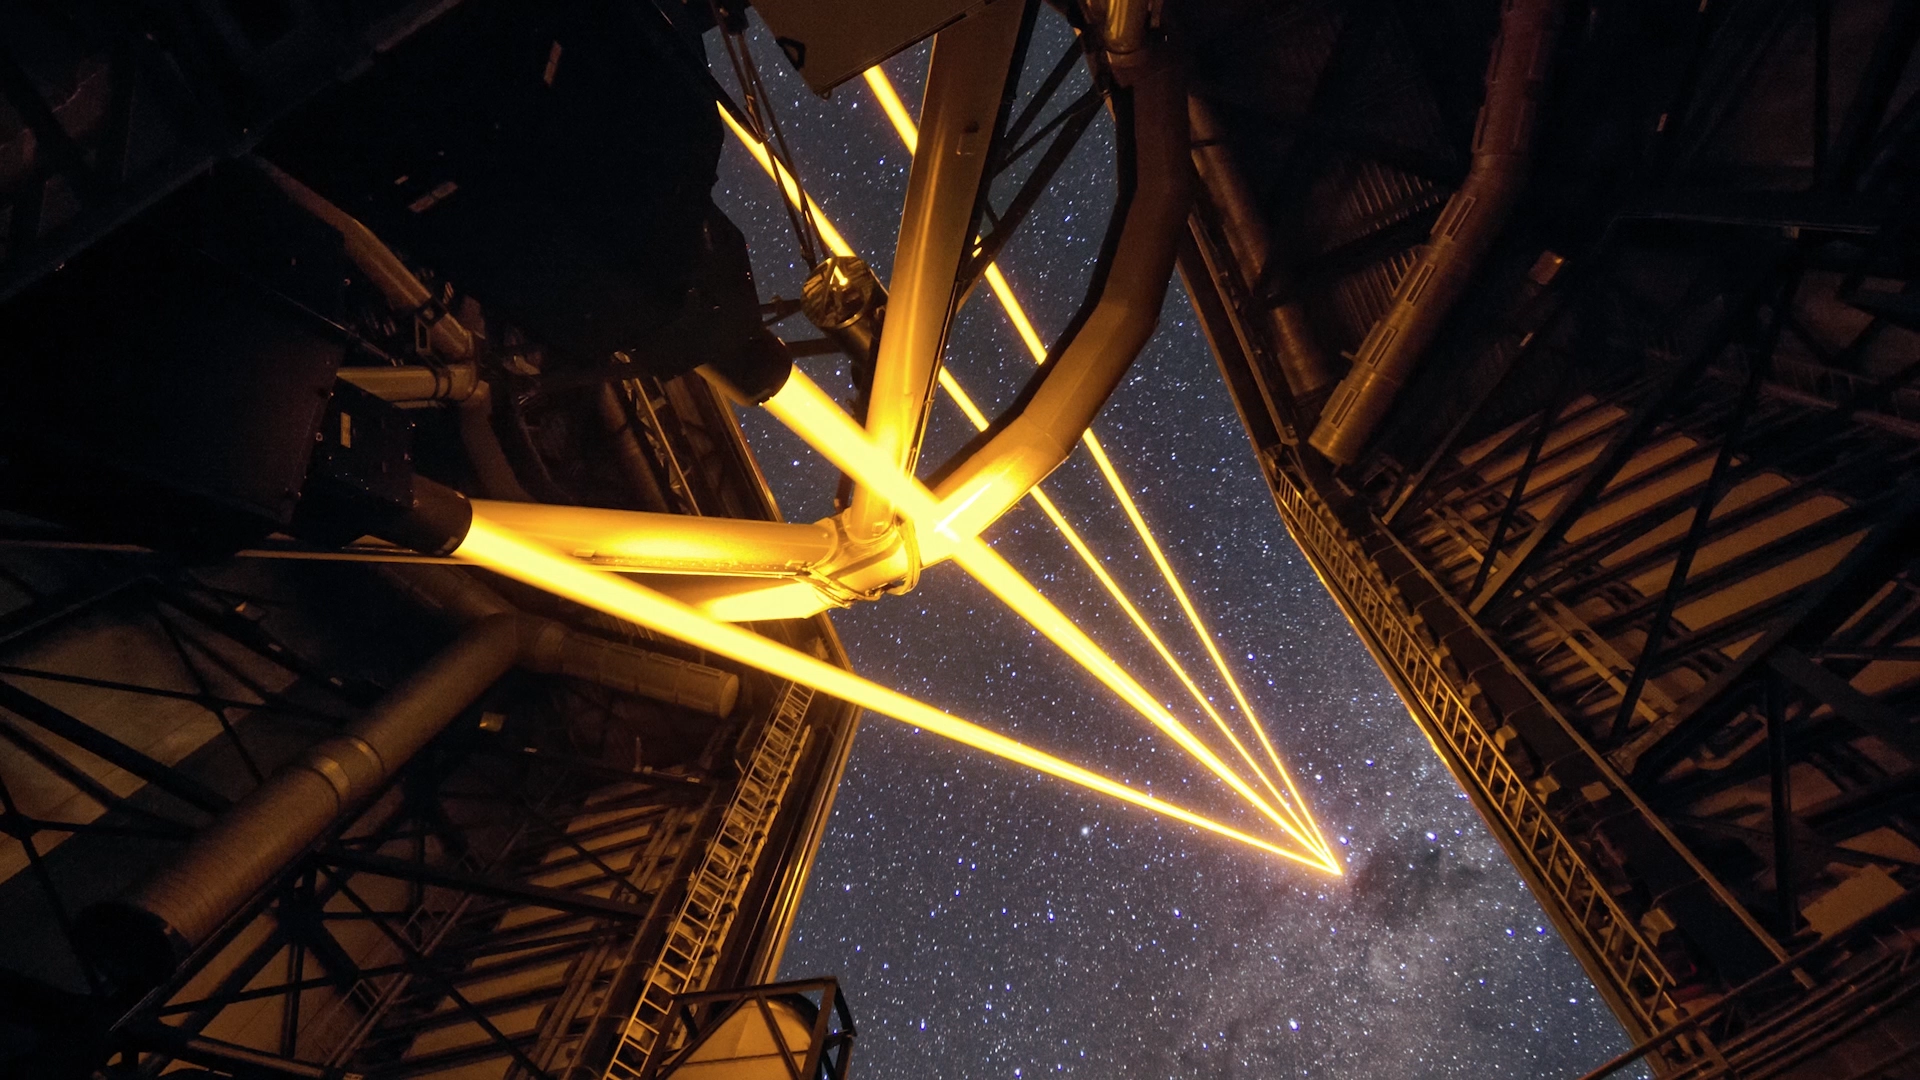

Screenshot from ESOcast 106: Chile Chill 9 - Lasers Over Paranal

This is a screenshot from ESOcast 106: Chile Chill 9 - Lasers Over Paranal

Credit: ESO